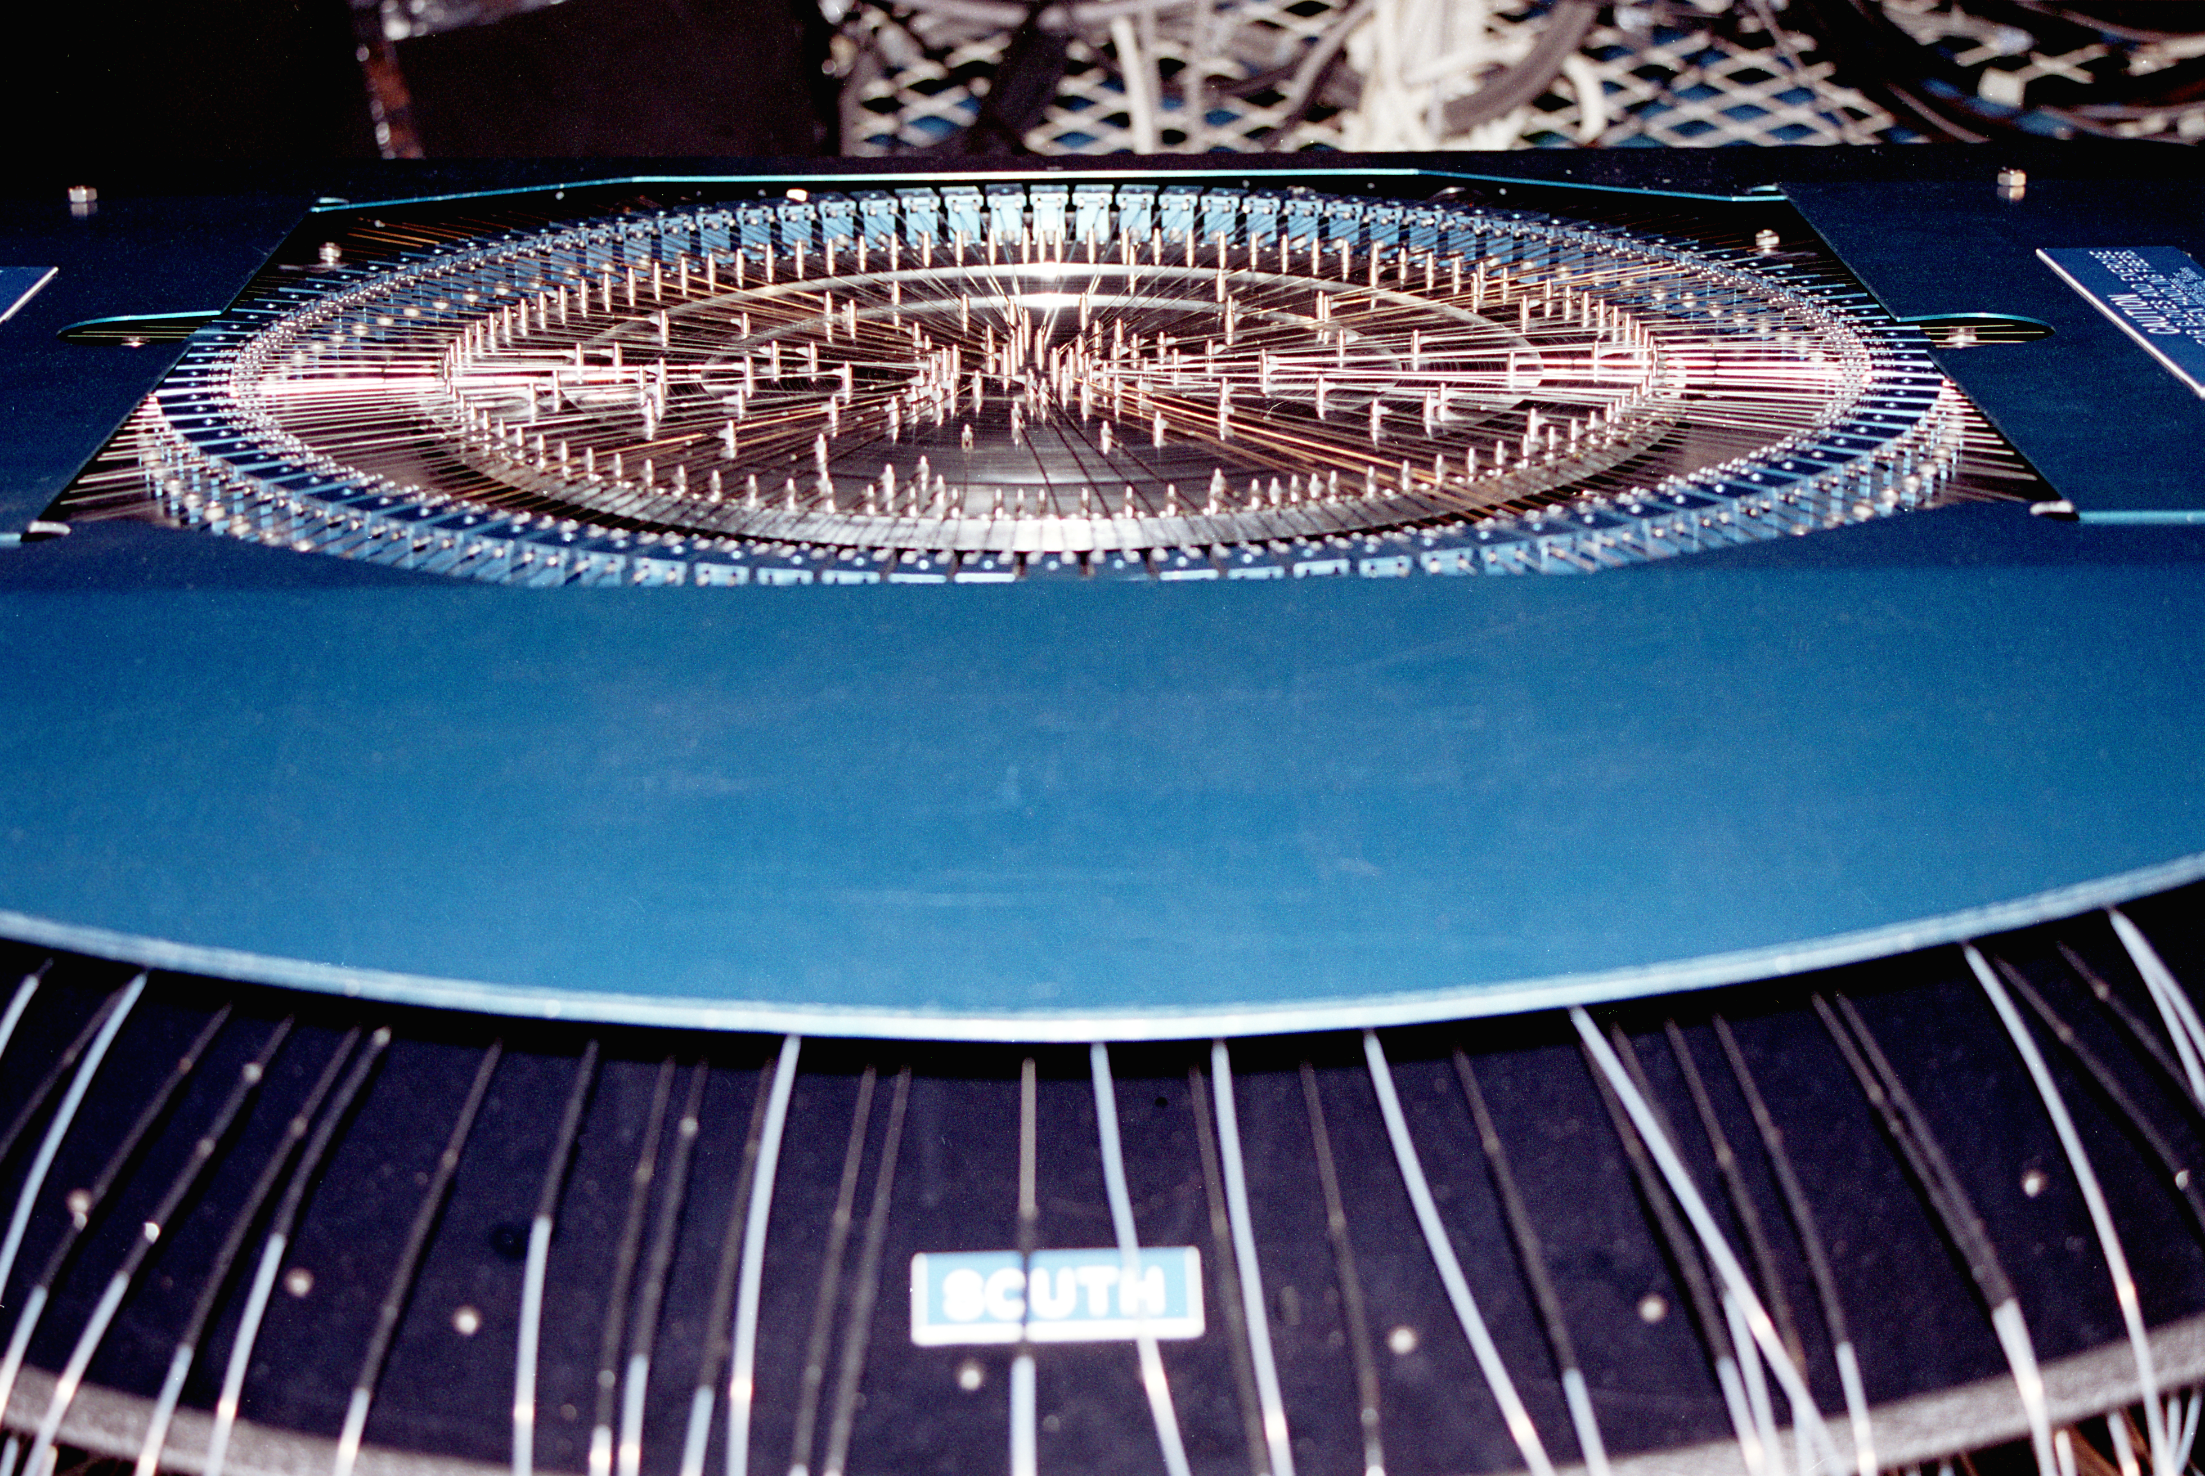

Hydra fiber optic instrument

The Hydra multi-fiber spectrograph seen installed on the Mayall 4-meter telescope at the Kitt Peak National Observatory near Tucson, Arizona. Hydra uses an innovative robot system to place fiber optic units on astronomical objects in the telescope's field of view. These fibers send light to a powerful spectrograph, enabling the astronomer to take a large number of spectra simultaneously. June 1992. (See also this Mayall image and this WIYN picture.)

Credit: NOIRLab/NSF/AURA